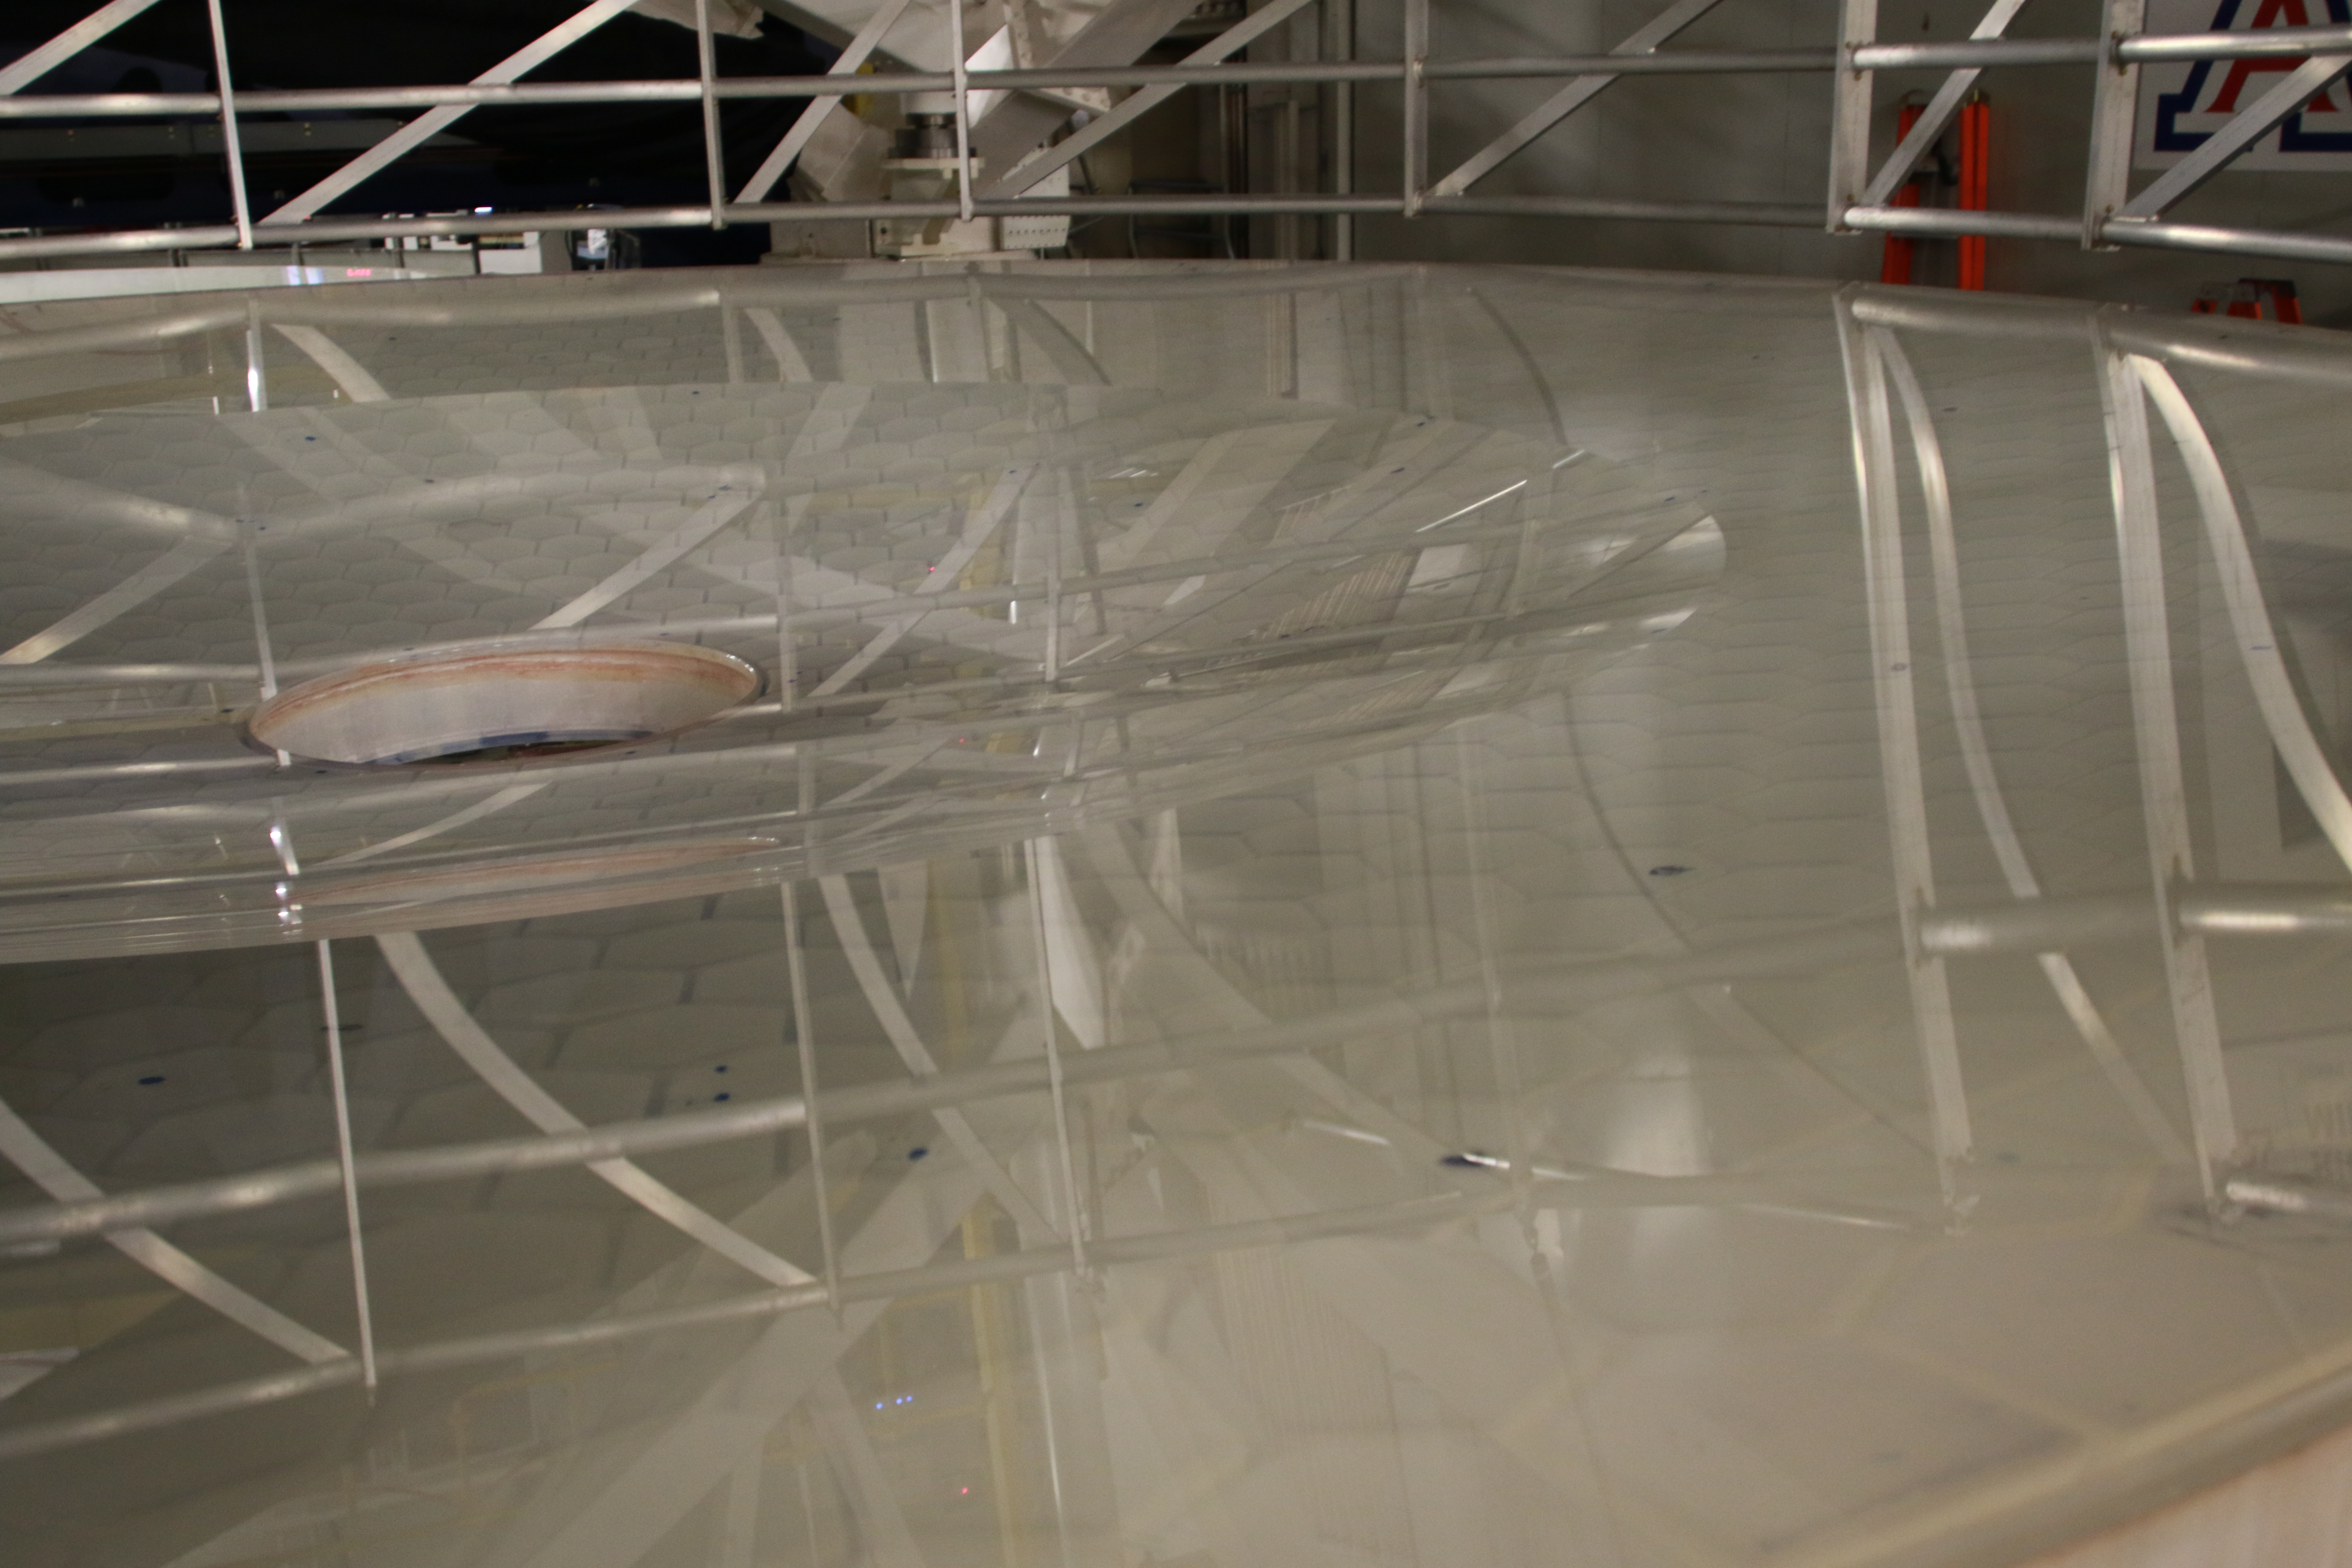

M1M3 Optical Testing

The LSST Primary/Tertiary Mirror (M1M3) is currently in the Richard F Caris Mirror Lab at the University of Arizona for optical testing. In January, the M1M3 on its support system was positioned at the bottom of the lab’s interferometry tower in anticipation of two test campaigns. The first, which has just concluded, took place from January 14-25. The second campaign is scheduled for February 11-22. Read more at https://project.lsst.org/optical-optimization

Credit: Rubin Observatory/NSF/AURA